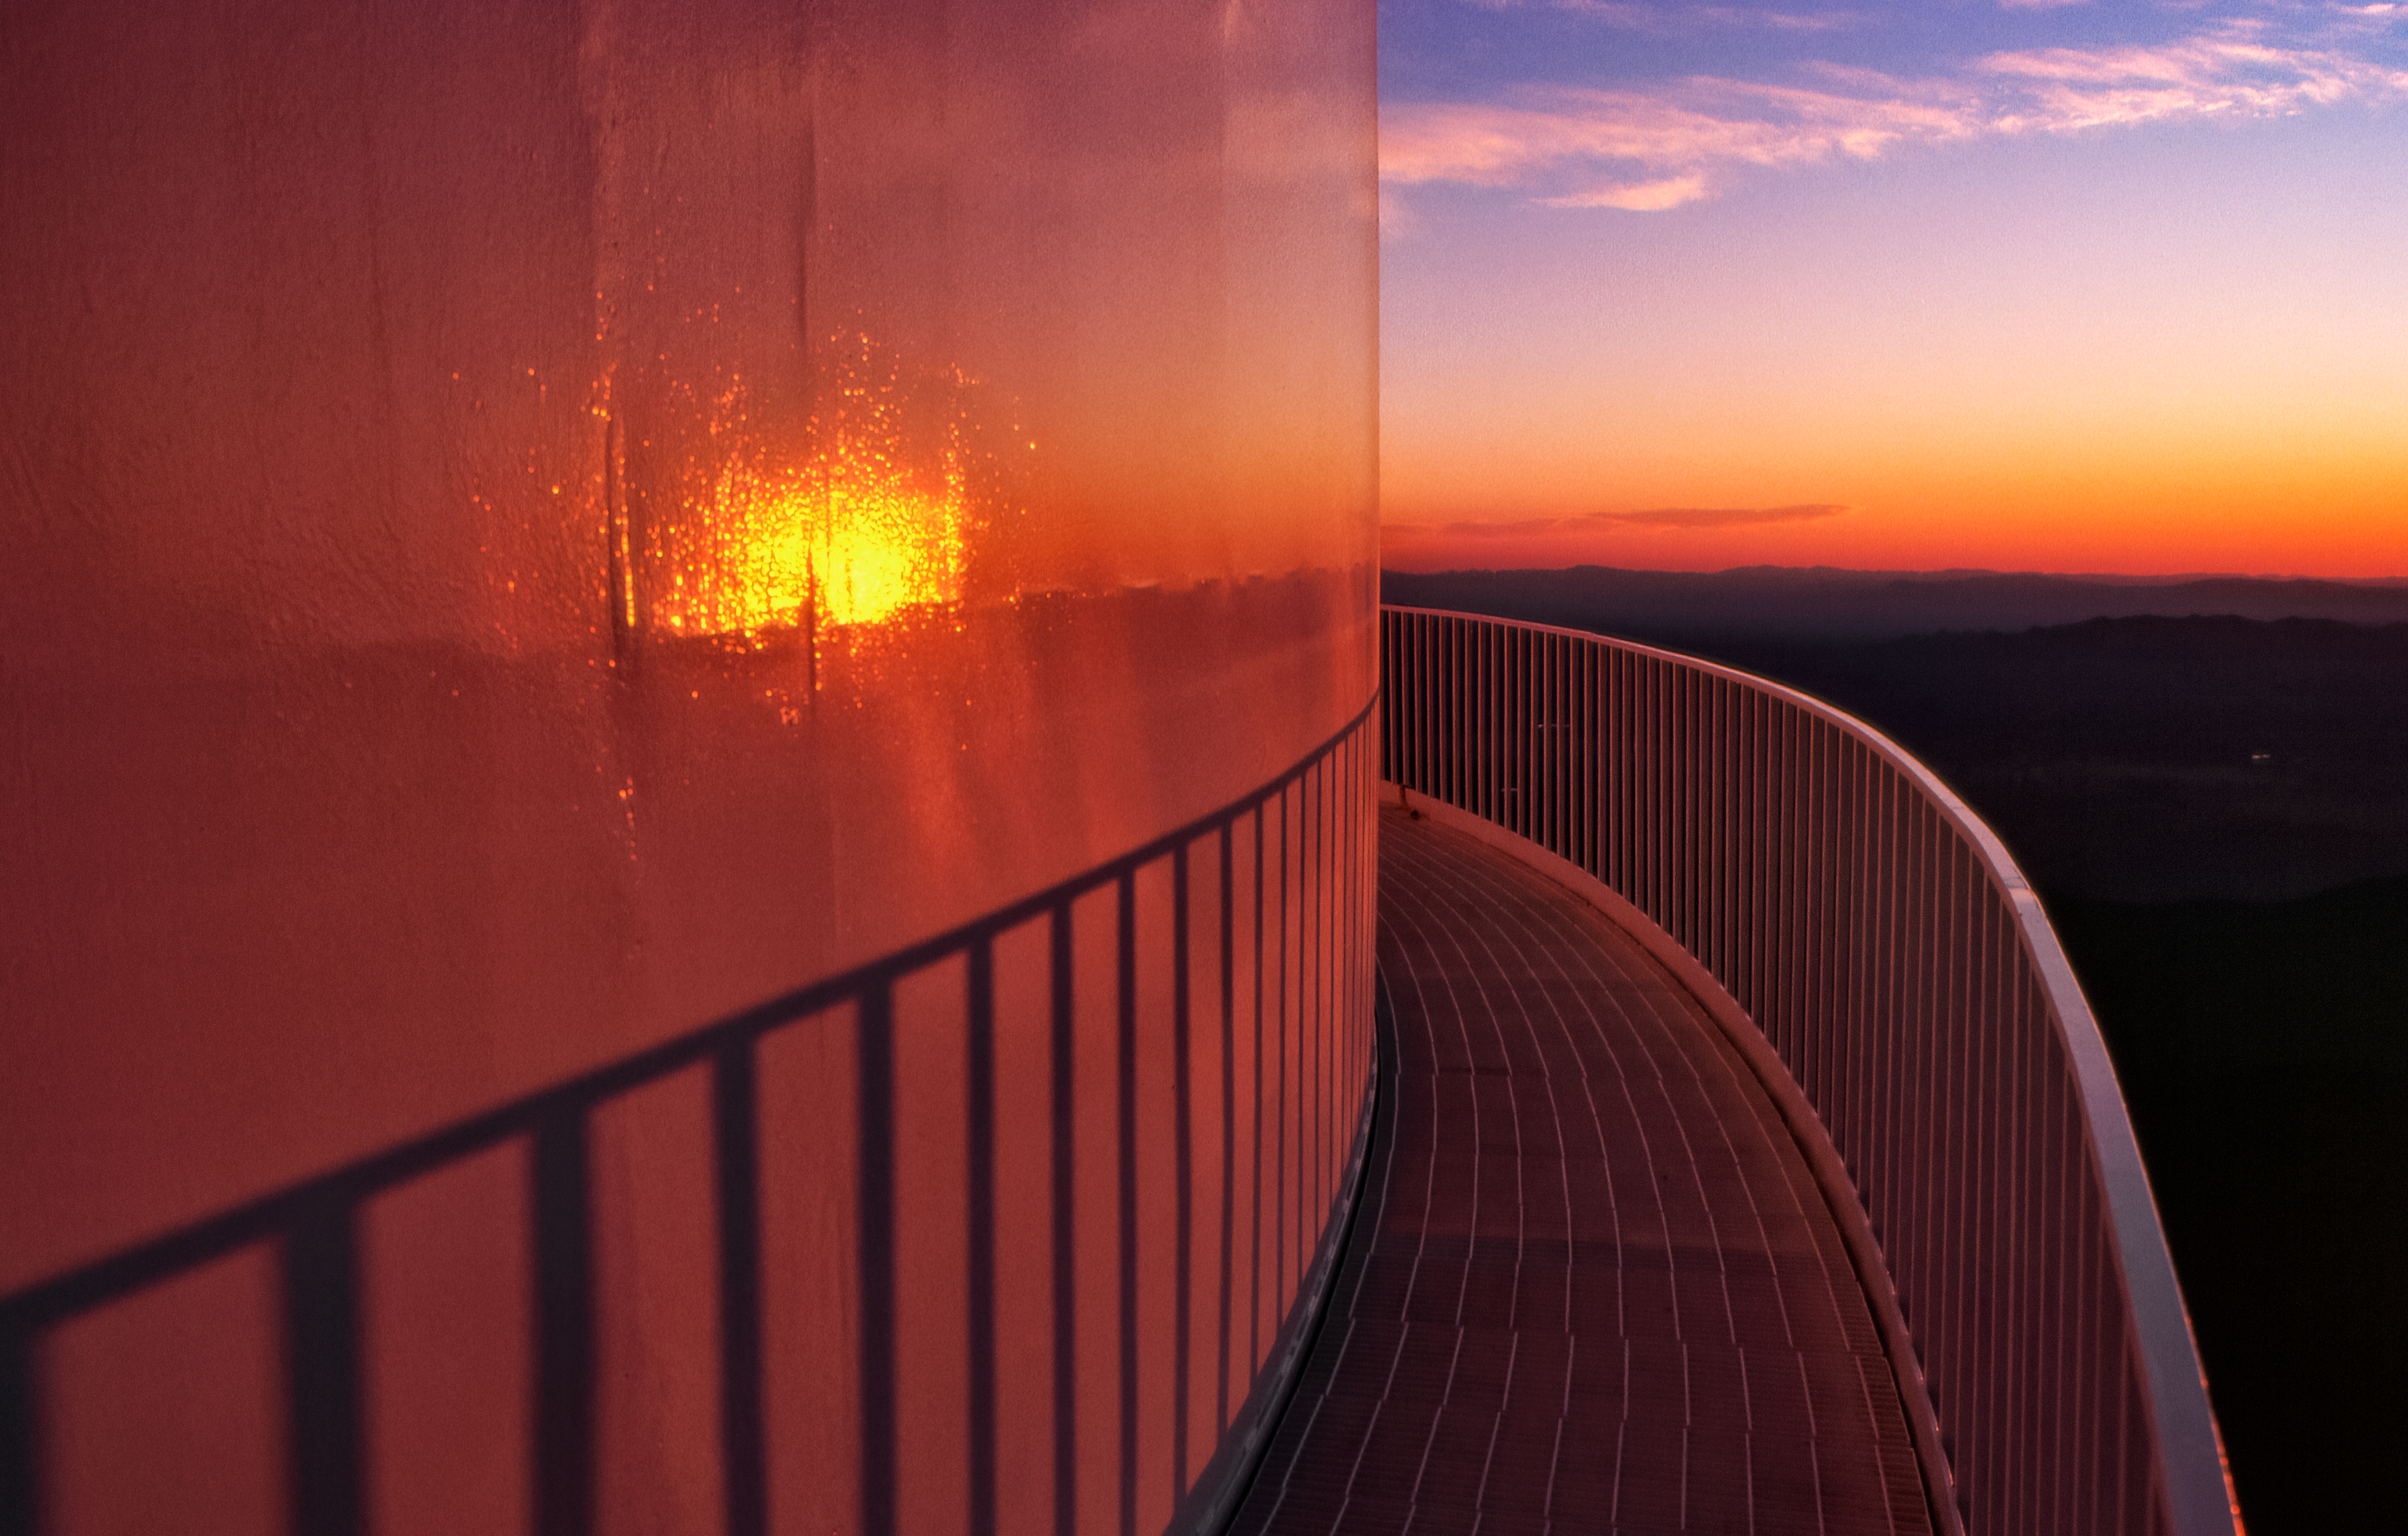

Sunset at Kitt Peak in the 1970s

Carey Portnoy, a former Technical Assistant at NSF Kitt Peak National Observatory, captured this image in the late 1970s. It shows a stunning sunset over the horizon from the NSF Nicholas U. Mayall 4-meter Telescope's catwalk.

This image is part of NSF NOIRLab’s historical archives.

Credit: KPNO/NOIRLab/NSF/AURA/C. Portnoy